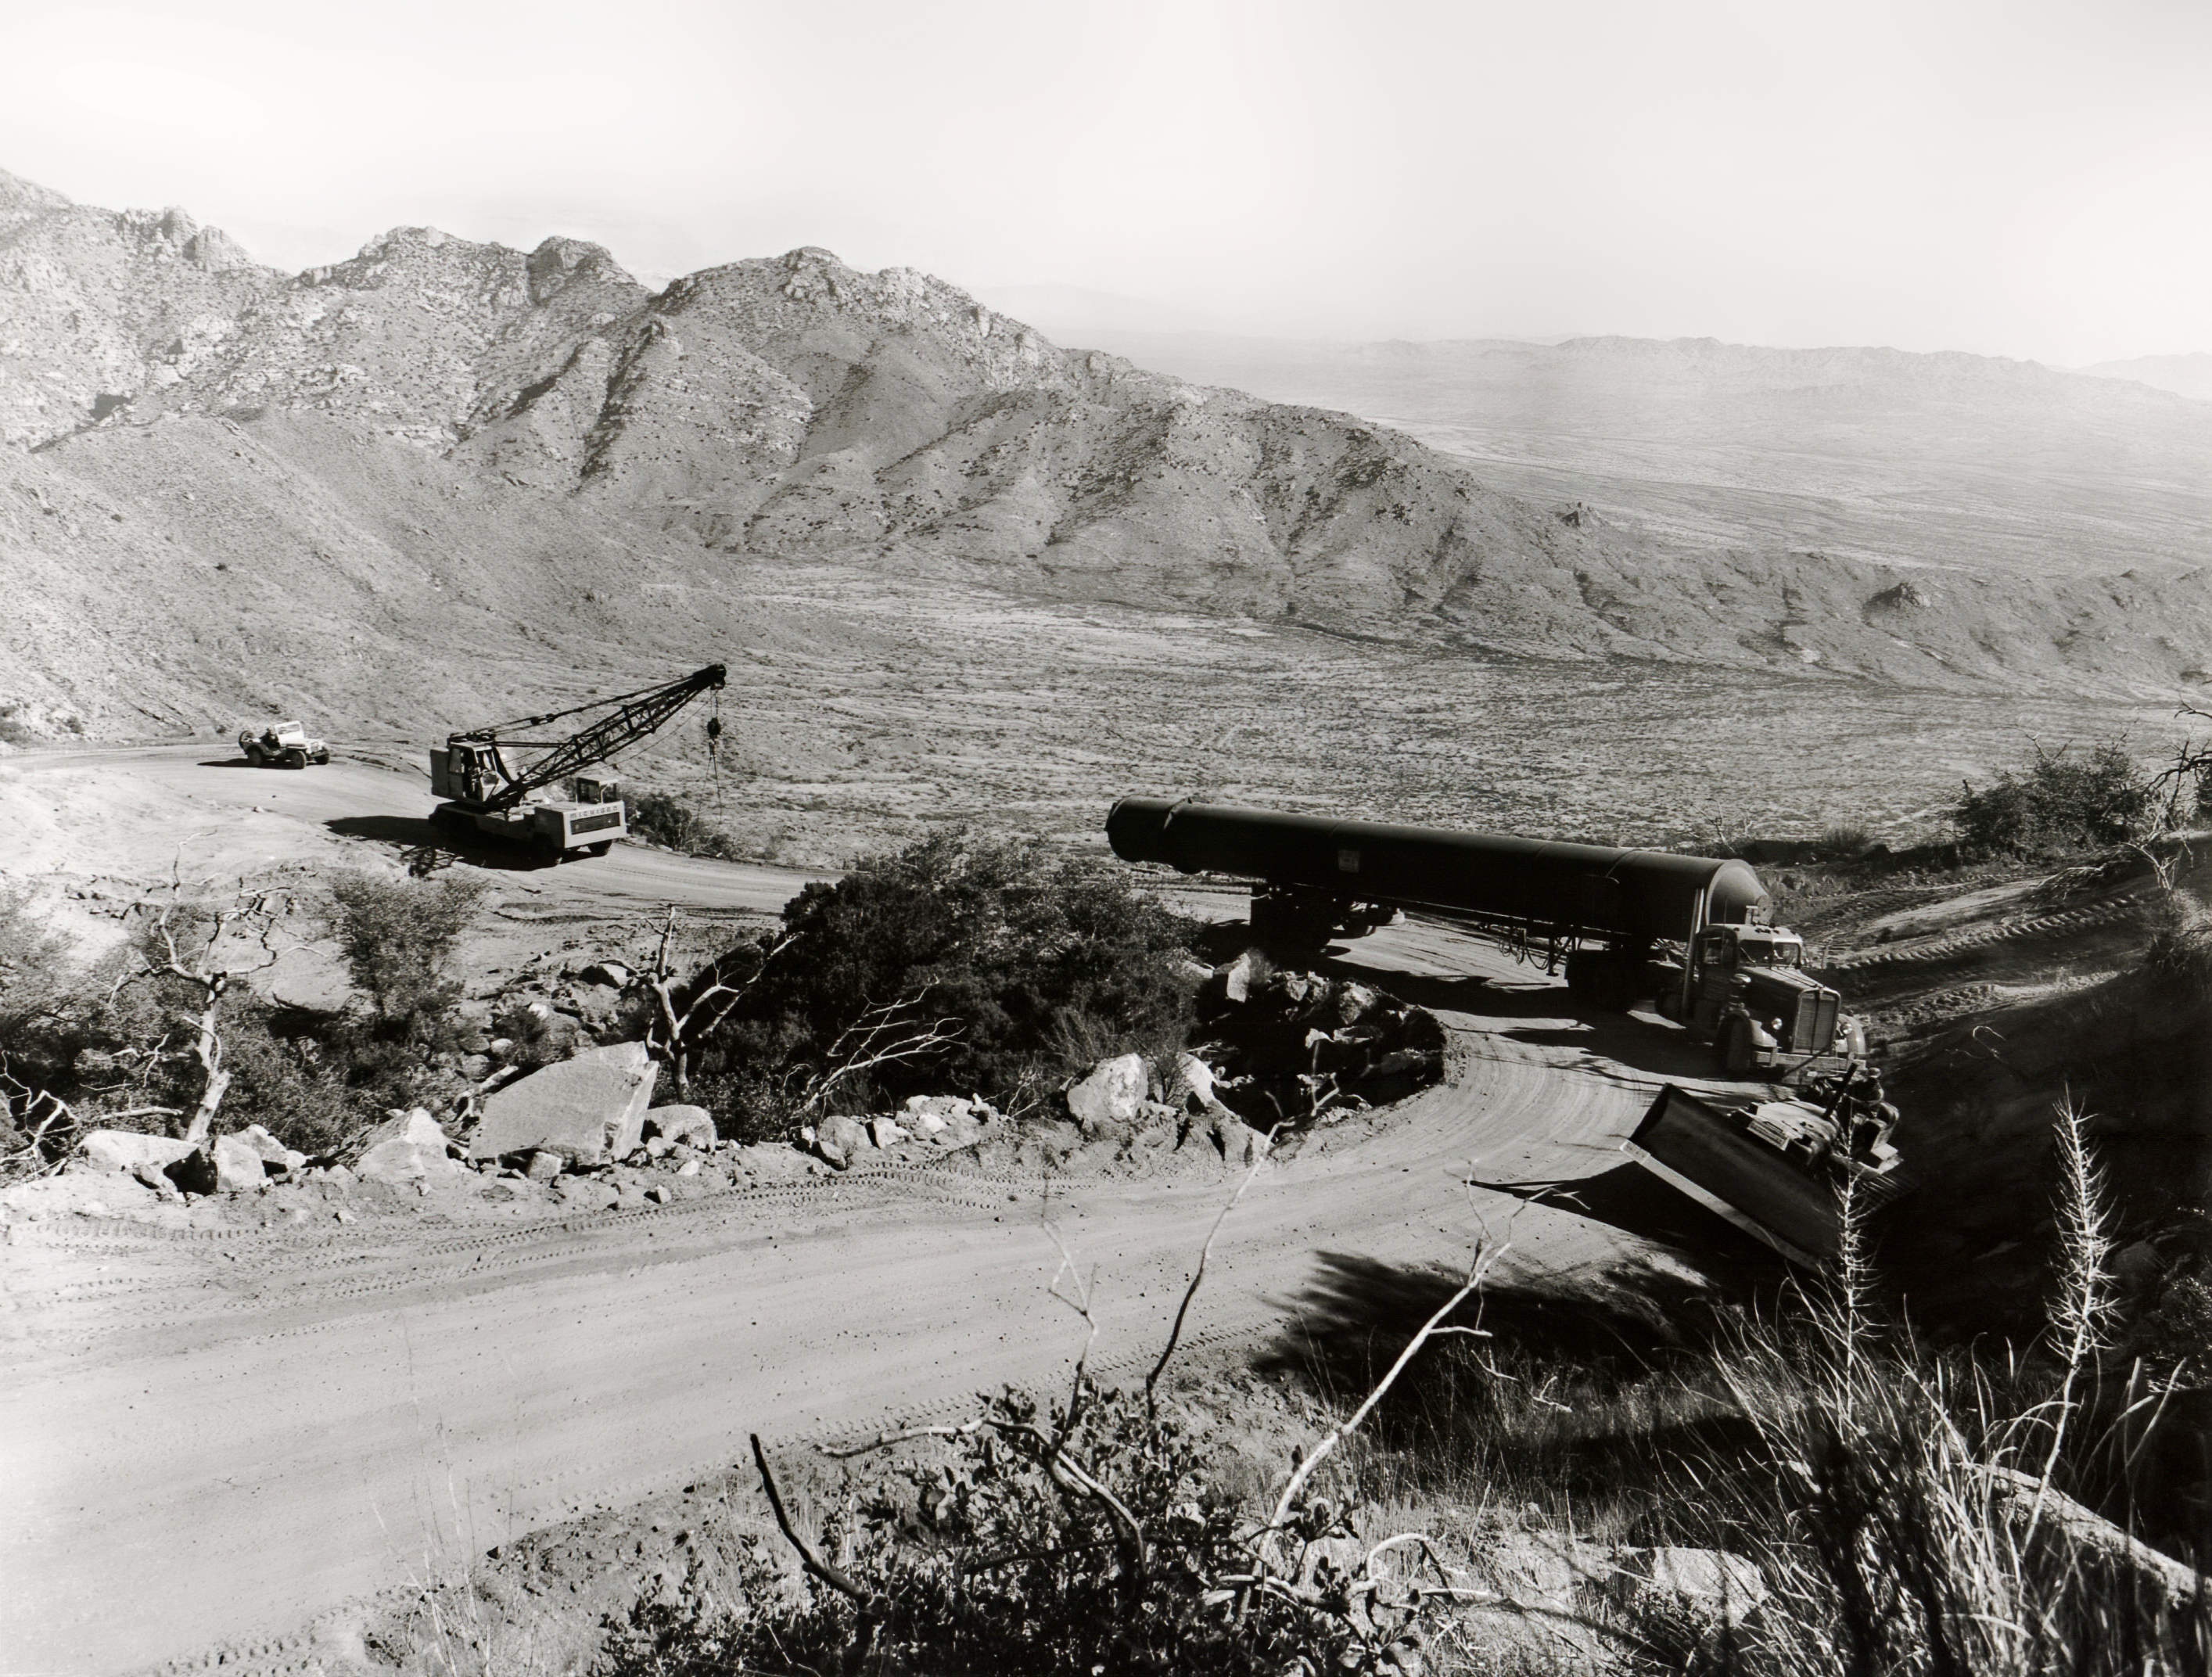

Vacuum Tank Being Transported

A vacuum tank being transported to Kitt Peak National Observatory.

Credit: NOIRLab/AURA/NSF